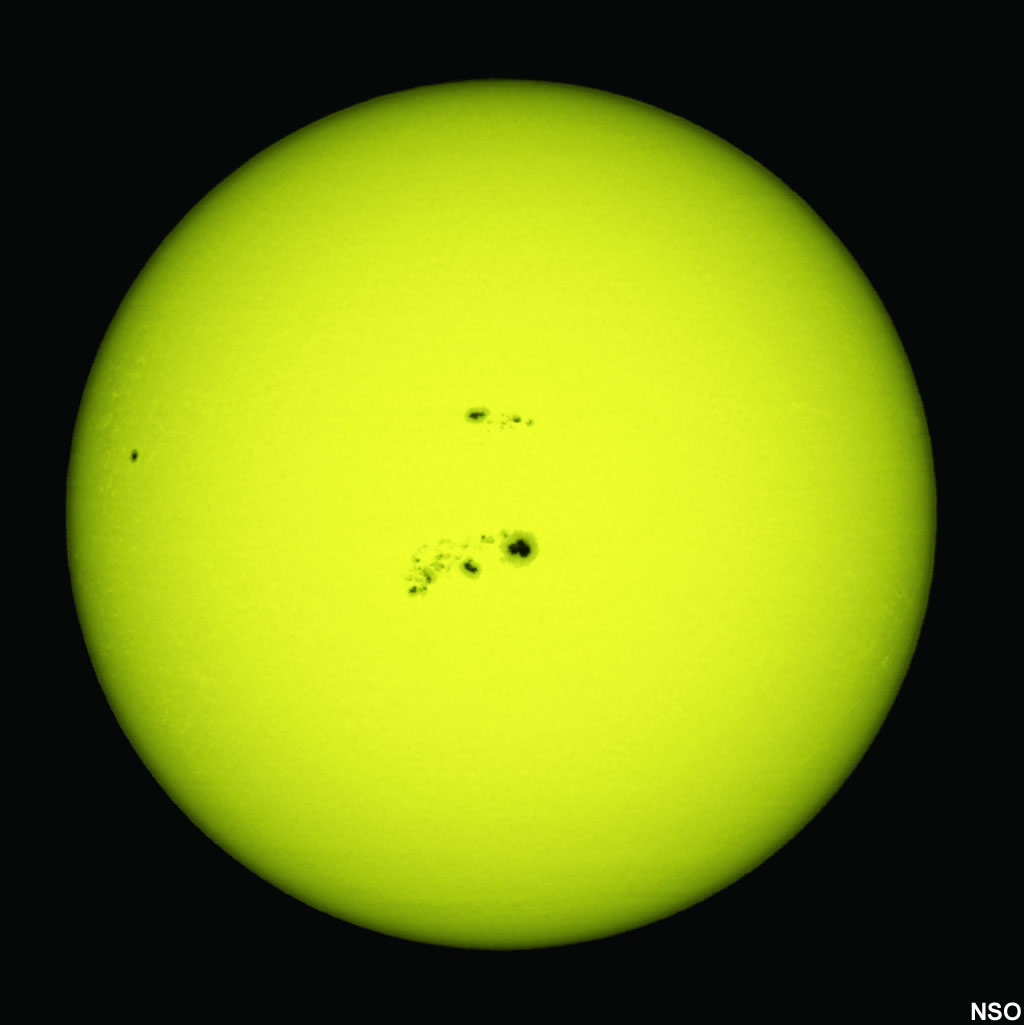

Sunspots on the surface of the Sun image

Credit: NSO/AURA/NSF